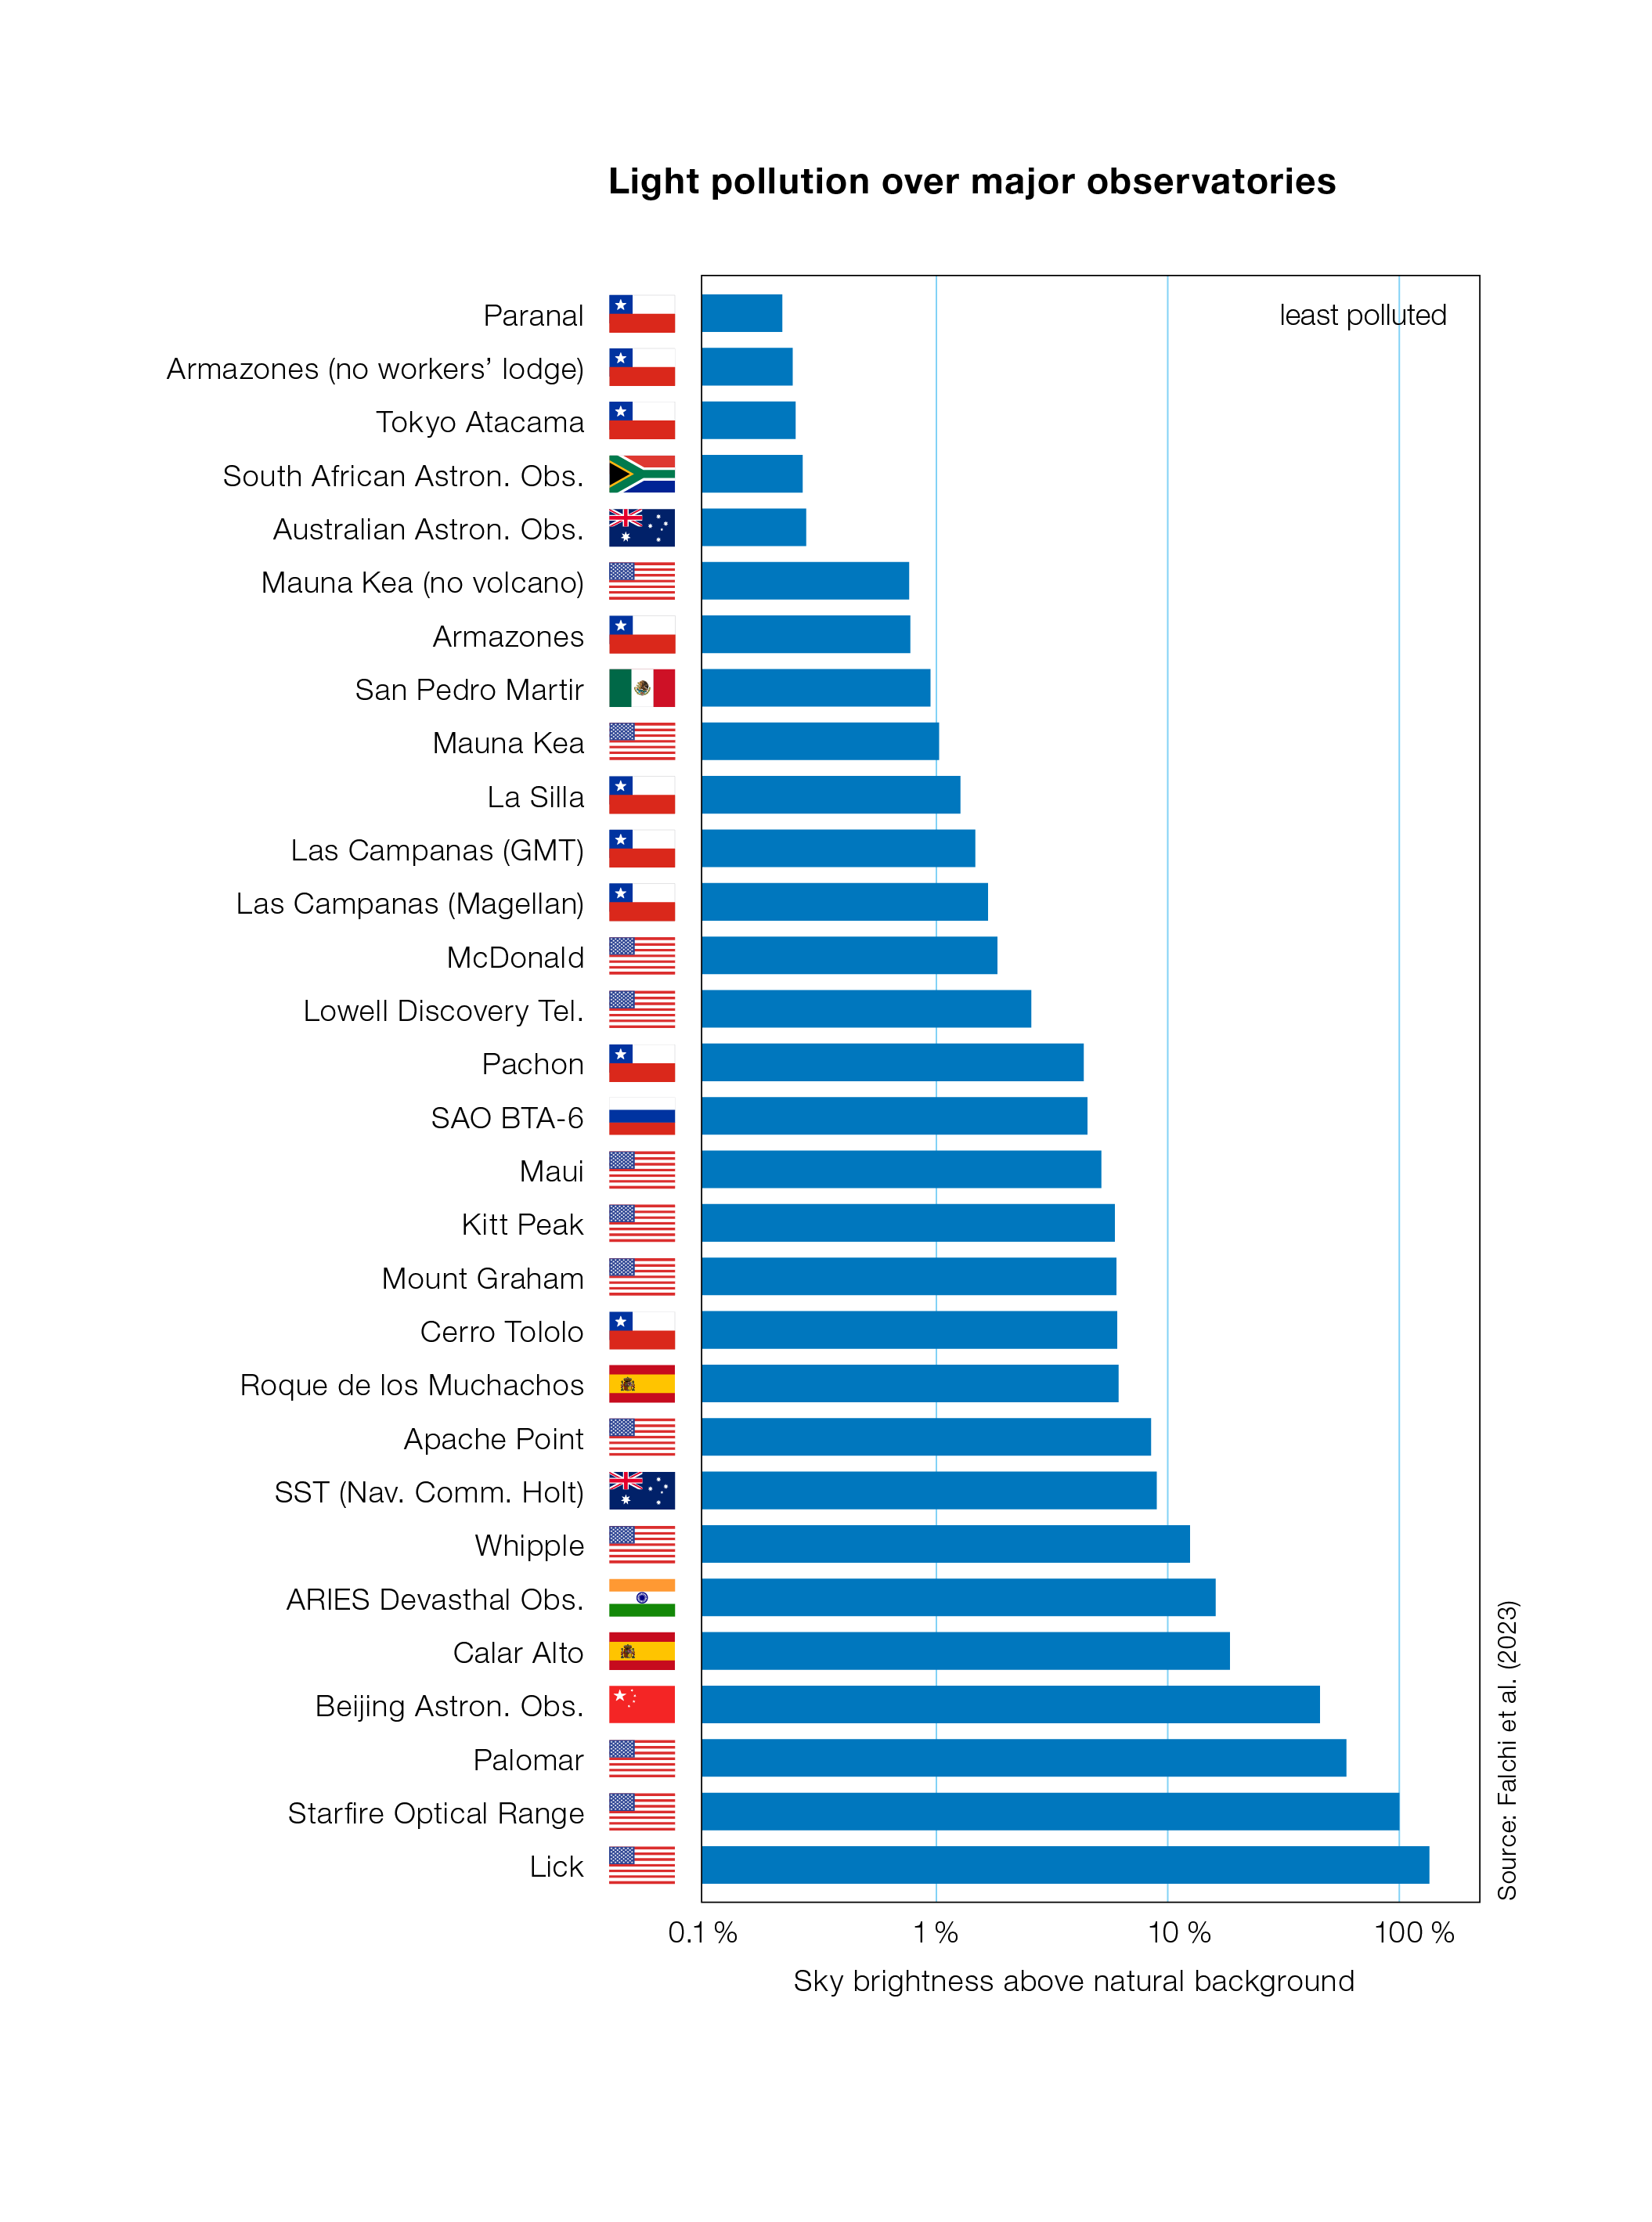

Light pollution at the world’s major astronomical observatories

This graph shows the impact of light pollution on all 28 major astronomical observatories, with ESO’s Paranal Observatory featuring as the darkest site among them. It is taken from a study by Falchi and collaborators, published in 2023 in Monthly Notices of the Royal Astronomical Society. It uses a logarithmic scale and compares the brightness directly above the observatories to the natural background brightness (1% means there is 1% more light pollution, 100% means there’s 100% more light pollution, so twice as much as without artificial sources of light). Note that some observatories appear twice: for example, Armazones, where ESO’s Extremely Large Telescope is located, has more light pollution during the construction of the telescope, when a temporary workers’ lodge is in place.

This plot is a slightly adapted version of Figure 1 from the Falchi et. al study. Here, the site locations are shown in the vertical axis, with added flags, and the labels on the horizontal axis have been modified for improved readability.

Credit: Falchi et al. 2023